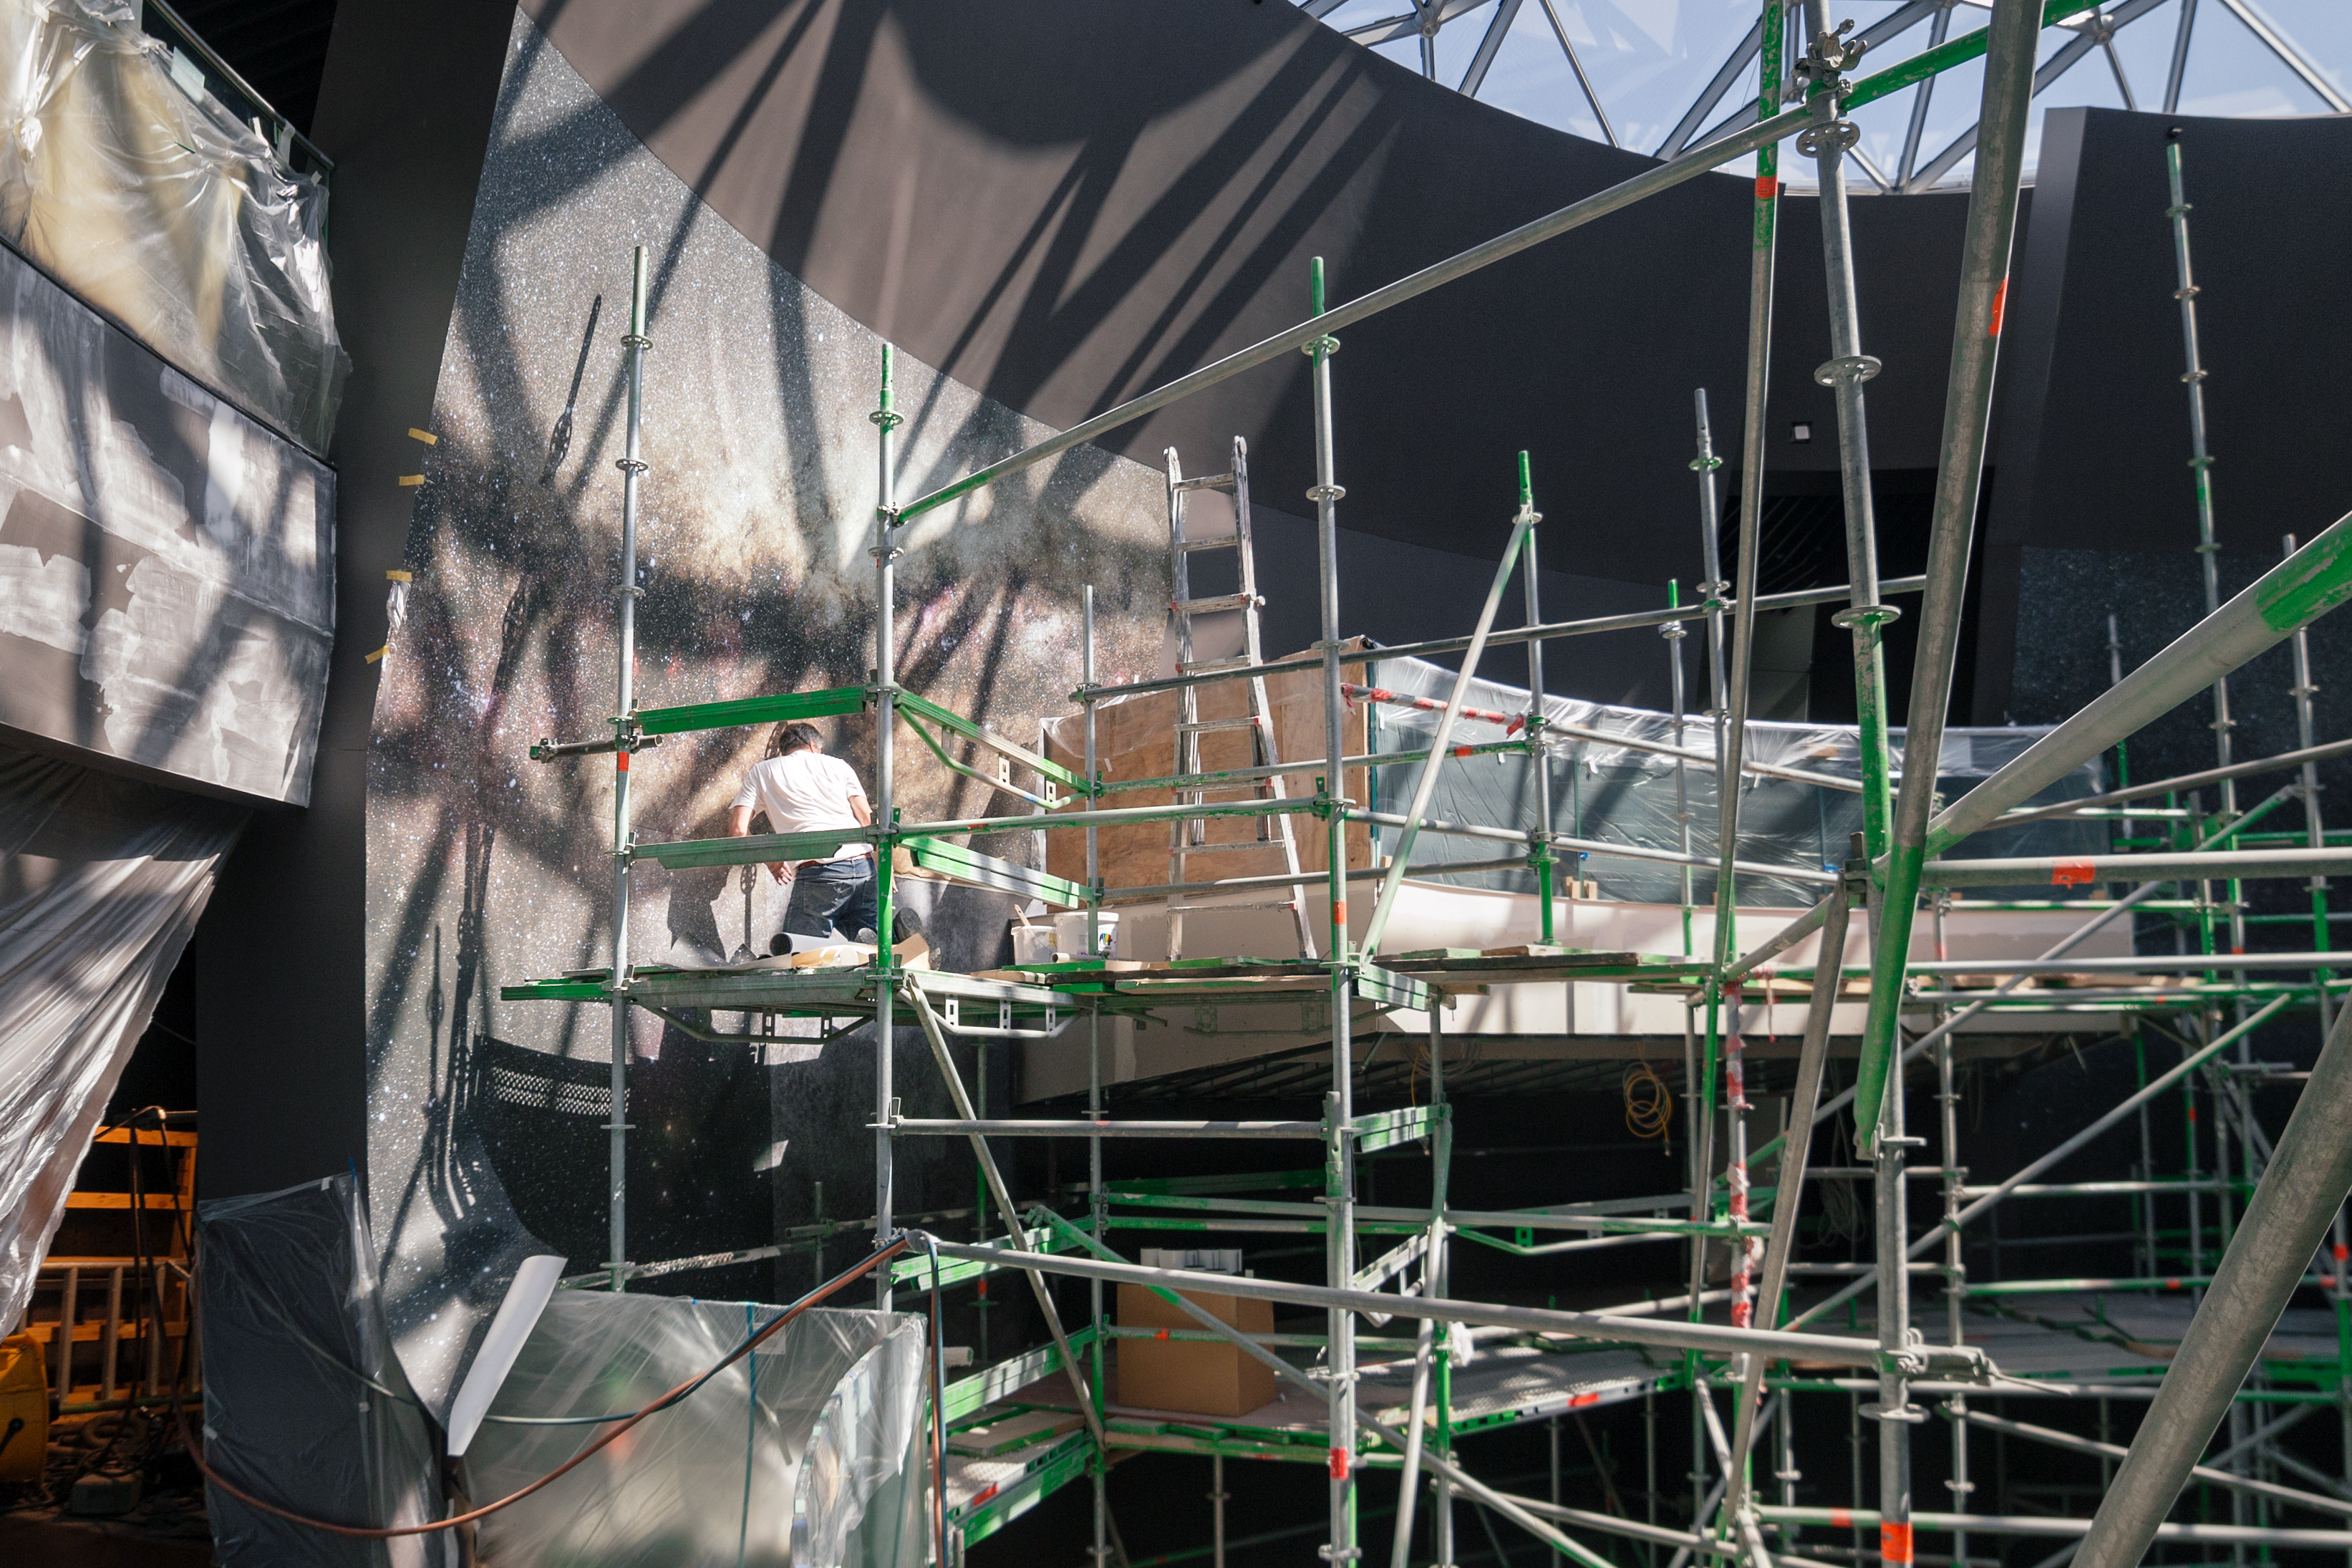

Applying wallpaper in The Void

The walls of The Void inside the ESO Supernova are quickly taking shape with beautiful wallpaper of the sky above us, showing the Milky Way.

Credit: P. Horálek/ESO